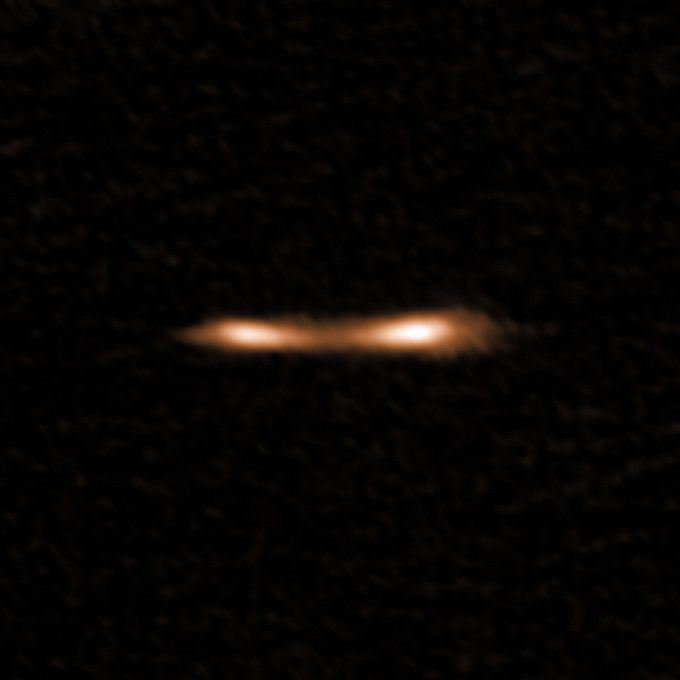

This ALMA image shows the Cosmic Eyelash

This ALMA image shows the Cosmic Eyelash, a remote starburst galaxy that appears double and brightened by gravitational lensing. ALMA has been used to detect turbulent reservoirs of cold gas surrounding this and other distant starburst galaxies. By detecting CH+ for the first time in the distant Universe, this research opens up a new window of exploration into a critical epoch of star formation.

Credit: ALMA (ESO/NAOJ/NRAO); E. Falgarone et al